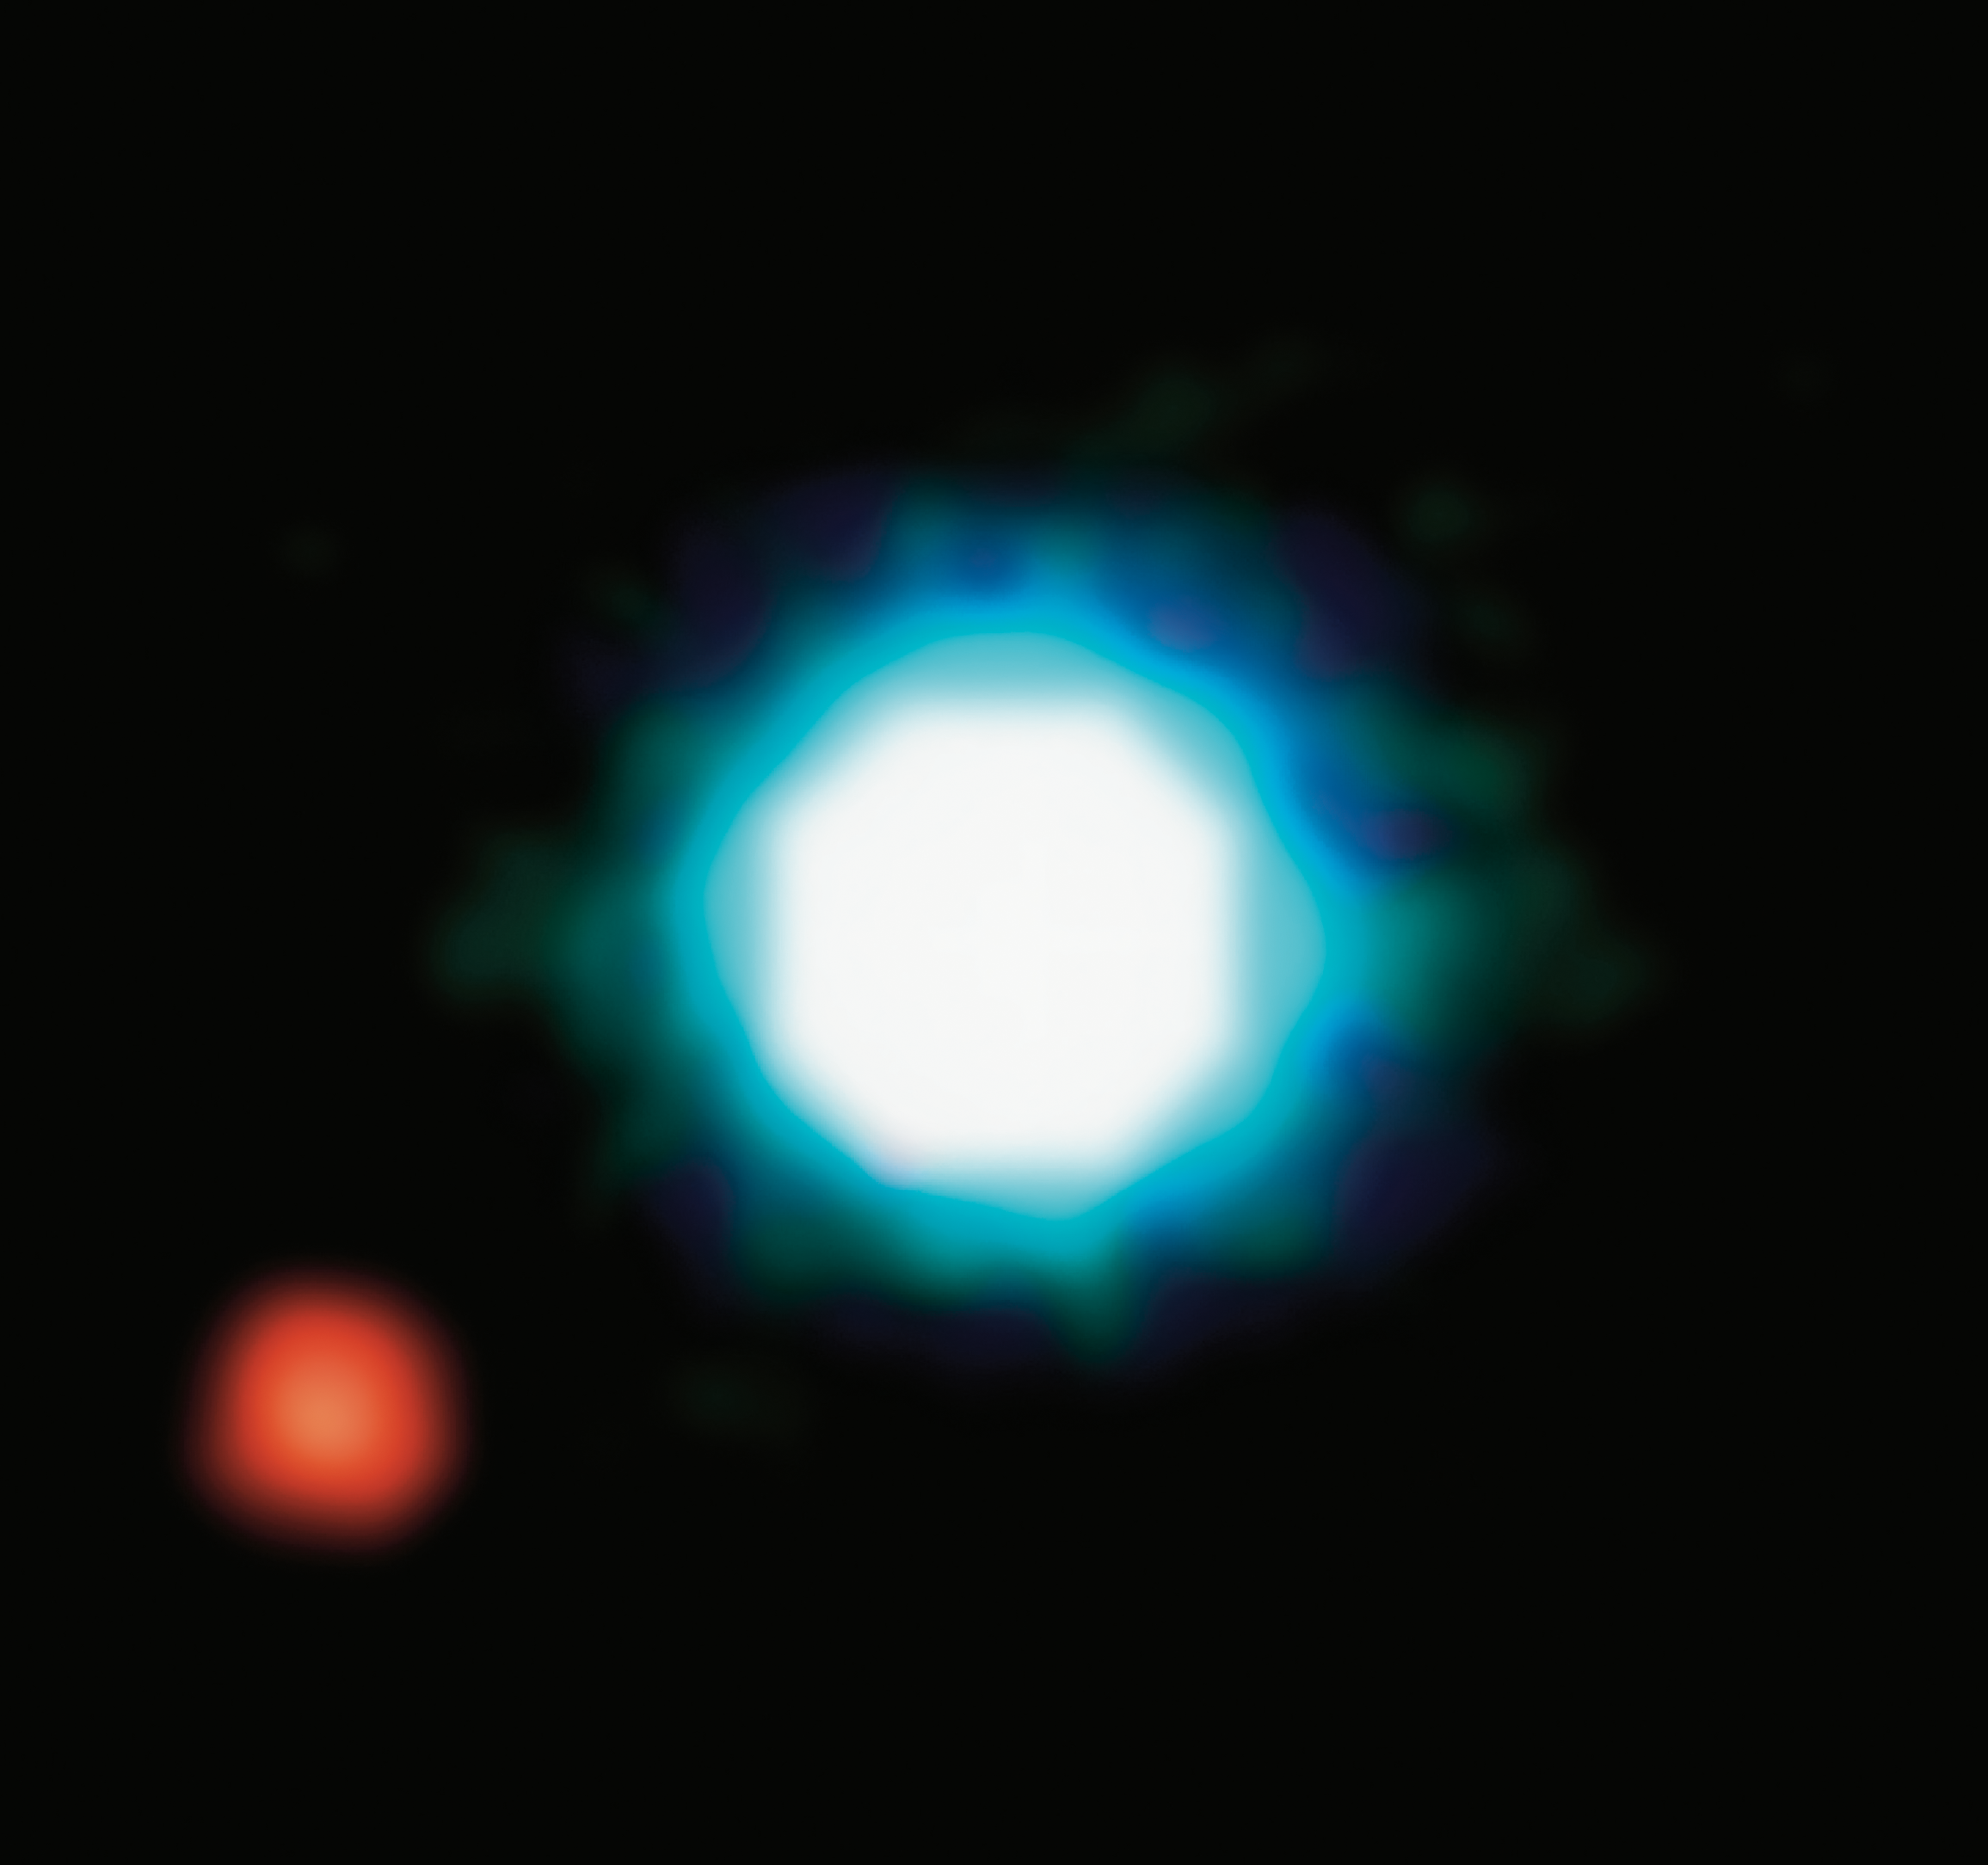

2M1207b - first image of an exoplanet

This composite image shows an exoplanet (the red spot on the lower left), orbiting the brown dwarf 2M1207 (centre). 2M1207b is the first exoplanet directly imaged and the first discovered orbiting a brown dwarf (see the press release). It was imaged the first time by the VLT in 2004. Its planetary identity and characteristics were confirmed after one year of observations in 2005. 2M1207b is a Jupiter-like planet, 5 times more massive than Jupiter. It orbits the brown dwarf at a distance 55 times larger than the Earth to the Sun, nearly twice as far as Neptune is from the Sun. The system 2M1207 lies at a distance of 230 light-years, in the constellation of Hydra. The photo is based on three near-infrared exposures (in the H, K and L wavebands) with the NACO adaptive-optics facility at the 8.2-m VLT Yepun telescope at the ESO Paranal Observatory.

Credit: ESO